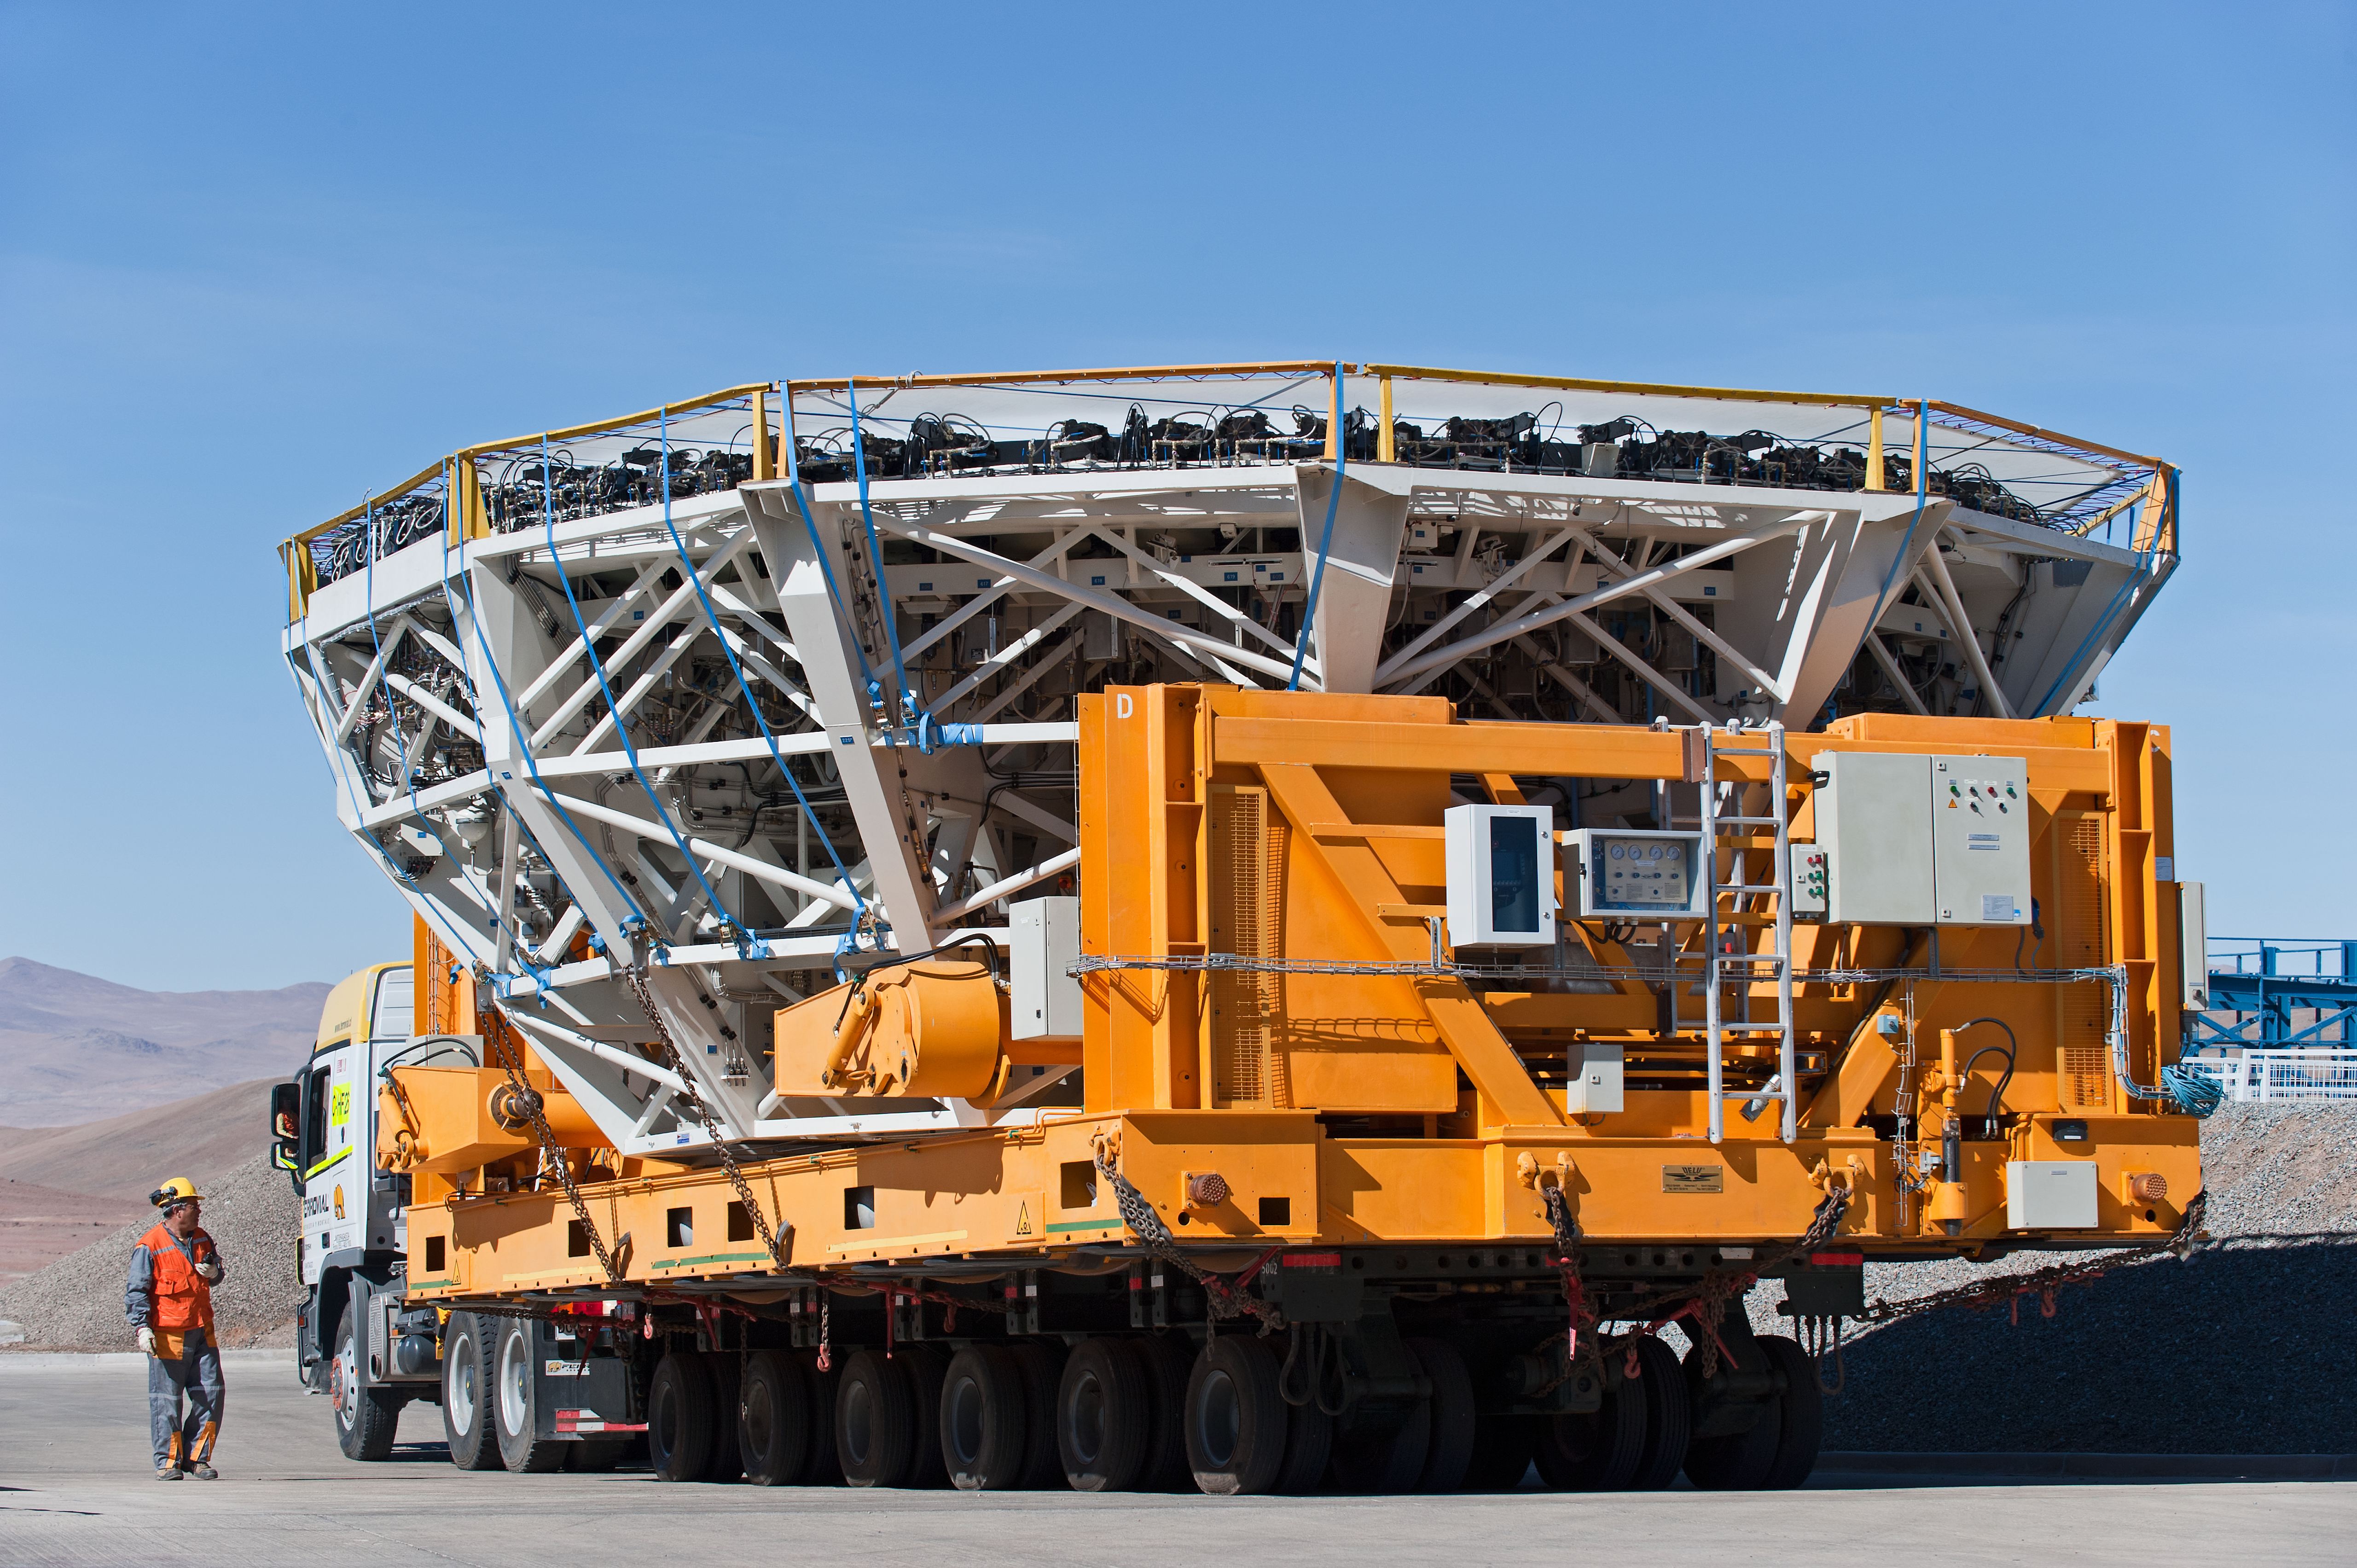

UT4 cell being transported

Transporting the UT4 cell to the low site for recoating.

Credit: ESO/Max Alexander